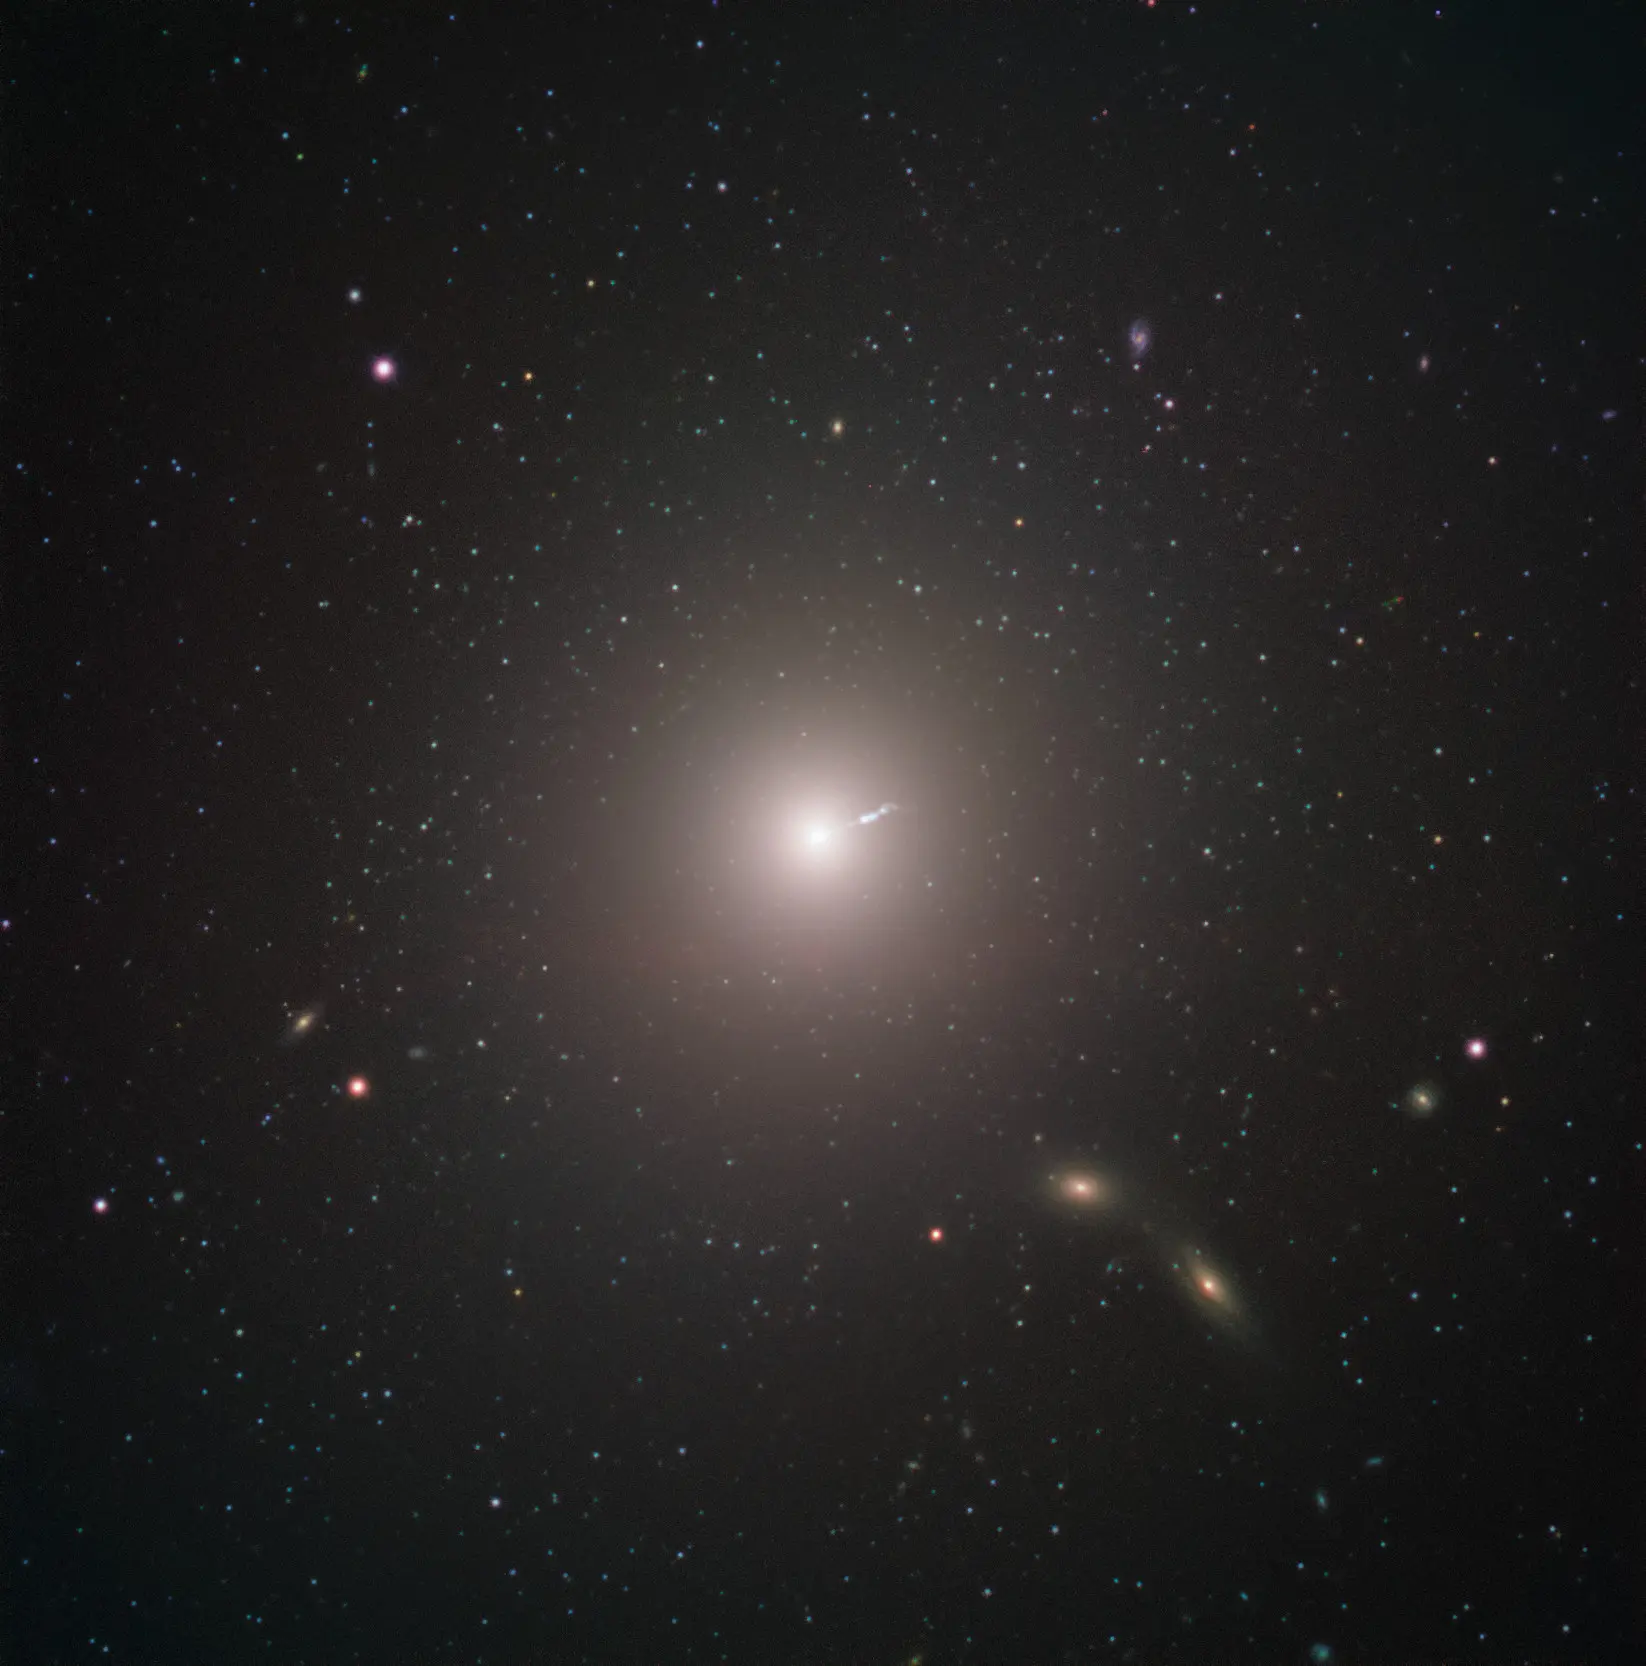

Messier 87 Captured by ESO’s Very Large Telescope

Messier 87 (M87) is an enormous elliptical galaxy located about 55 million light years from Earth, visible in the constellation Virgo. This image was captured by FORS2 on ESO’s Very Large Telescope as part of the Cosmic Gems programme, an outreach initiative that uses ESO telescopes to produce images of interesting, intriguing or visually attractive objects for the purposes of education and public outreach. The programme makes use of telescope time that cannot be used for science observations, and  produces breathtaking images of some of the most striking objects in the night sky. In case the data collected could be useful for future scientific purposes, these observations are saved and made available to astronomers through the ESO Science Archive.

Credit: ESO